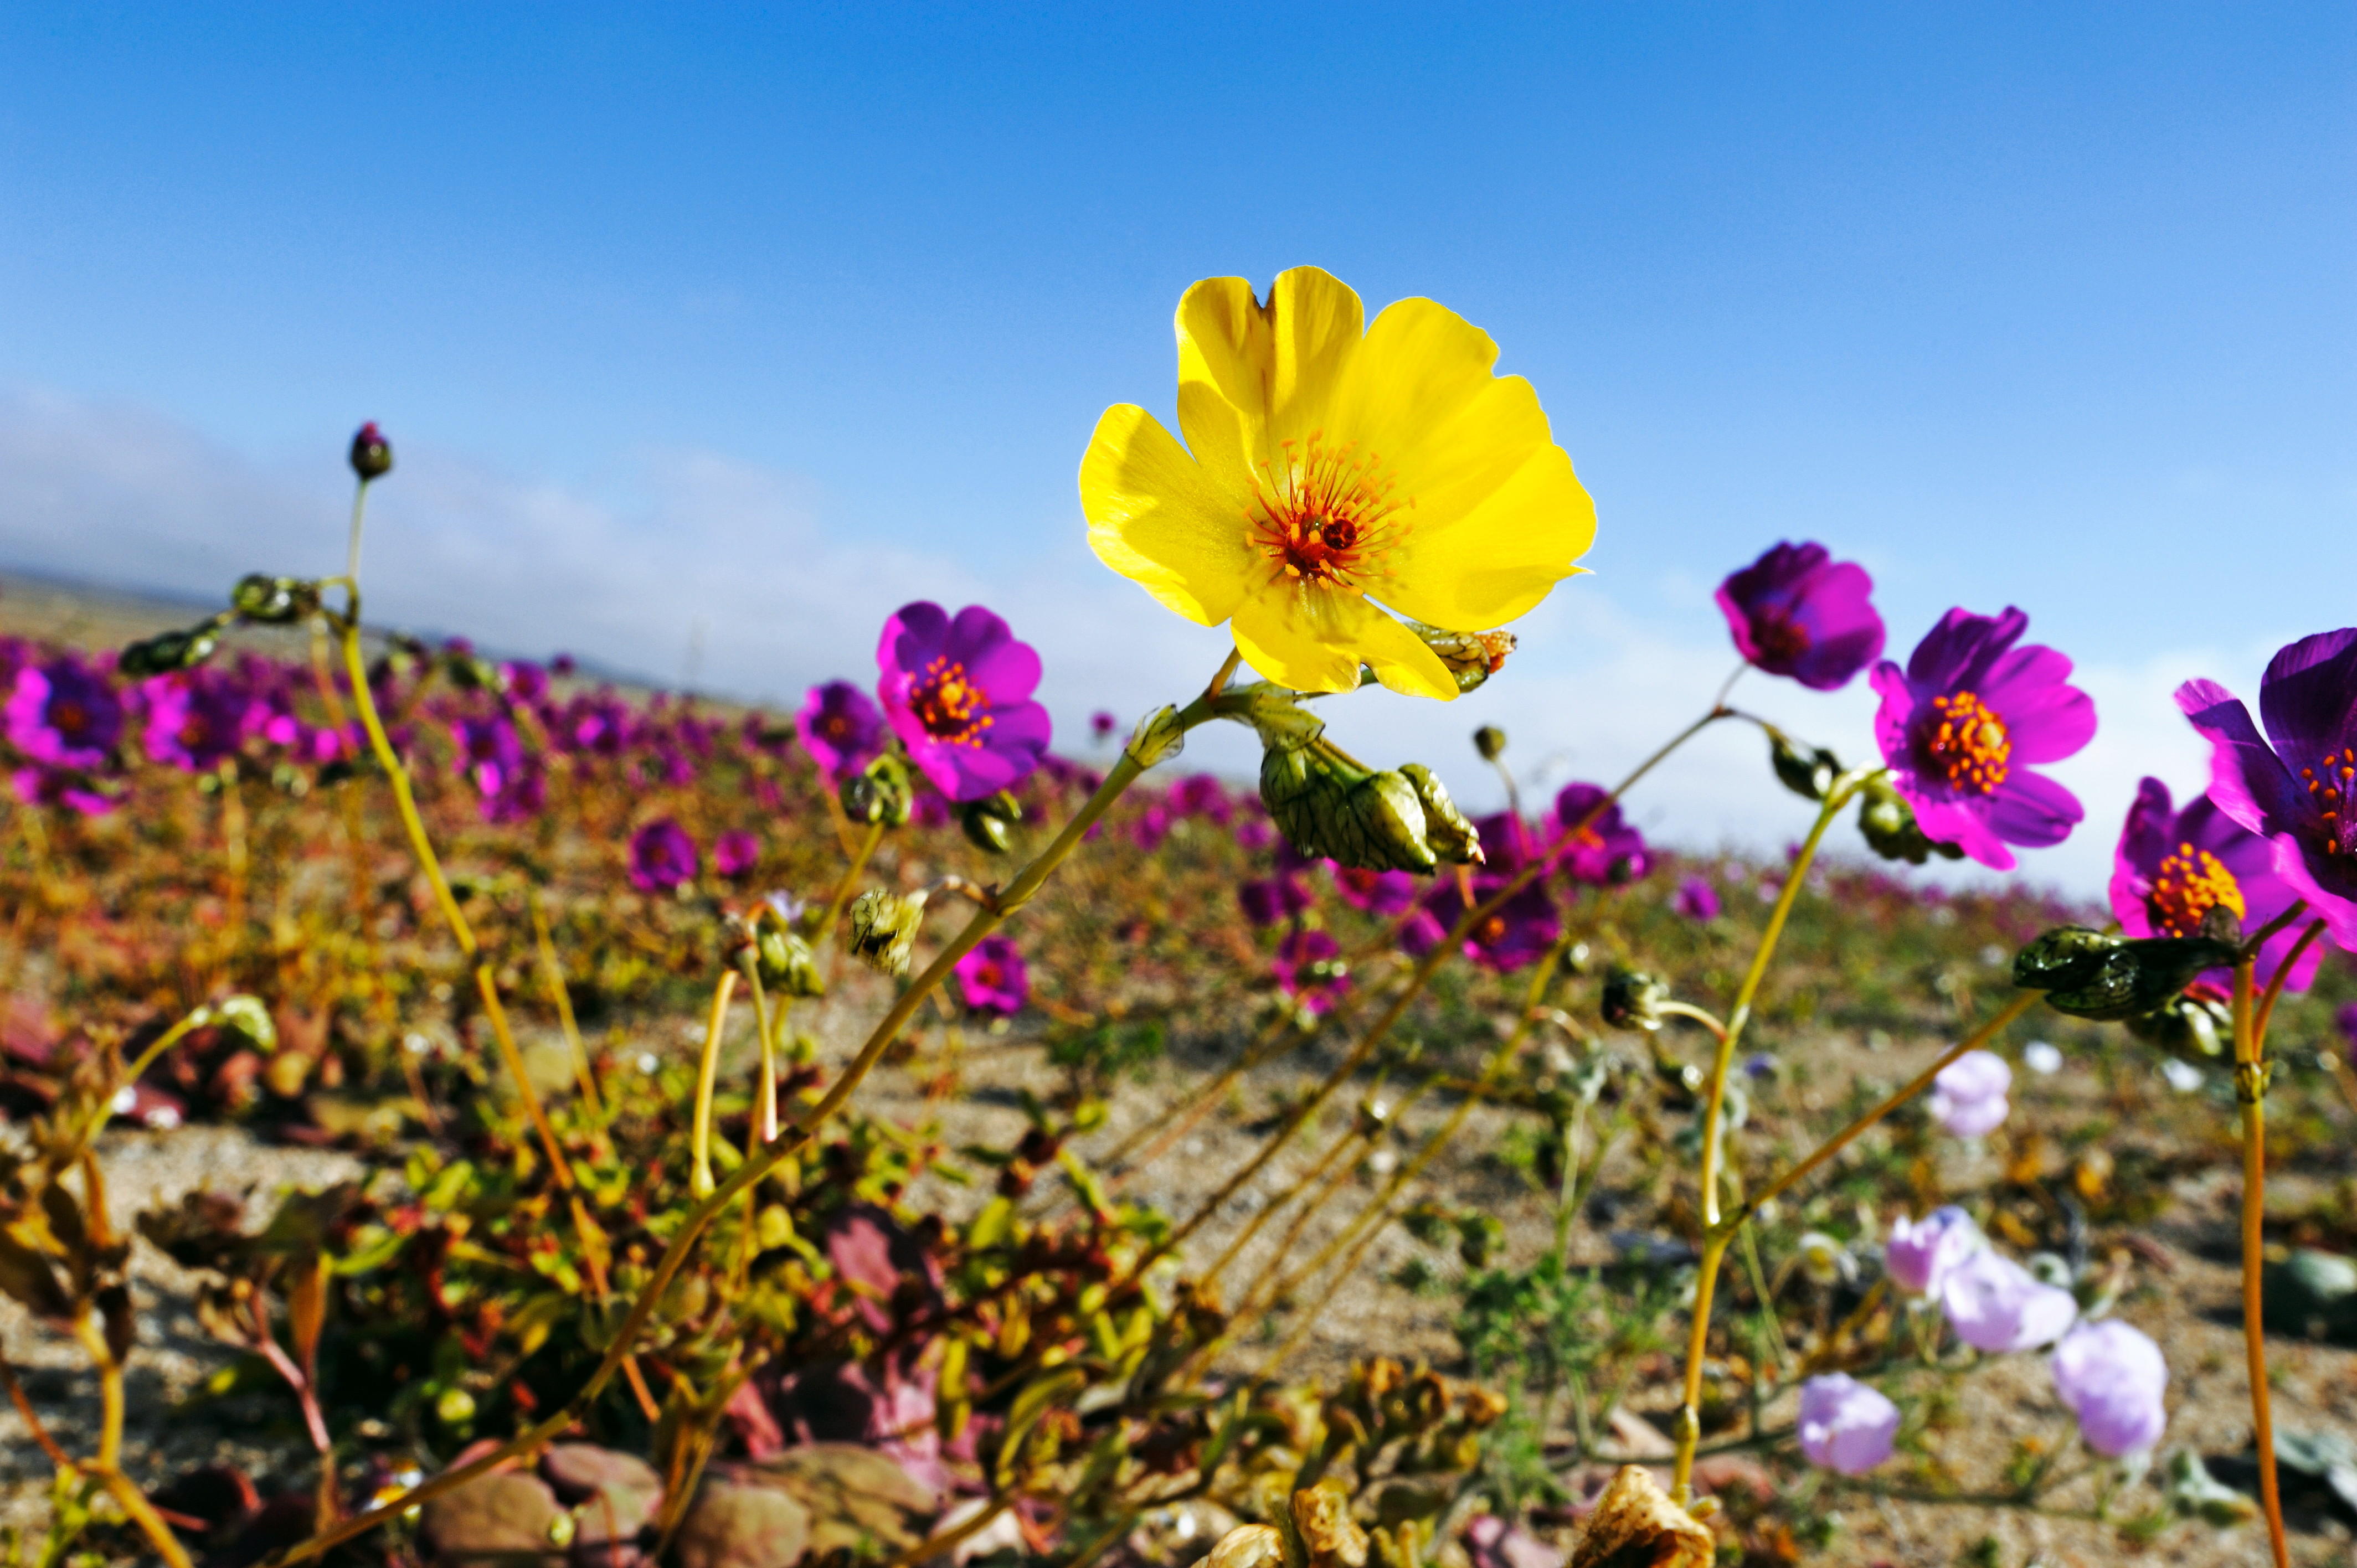

The Atacama Desert in bloom

A beautiful yellow flower hidden between a full field of purple ones in the Atacama Desert, one of the driest places on Earth.

Credit: P. Pardo Ávalos/ESO